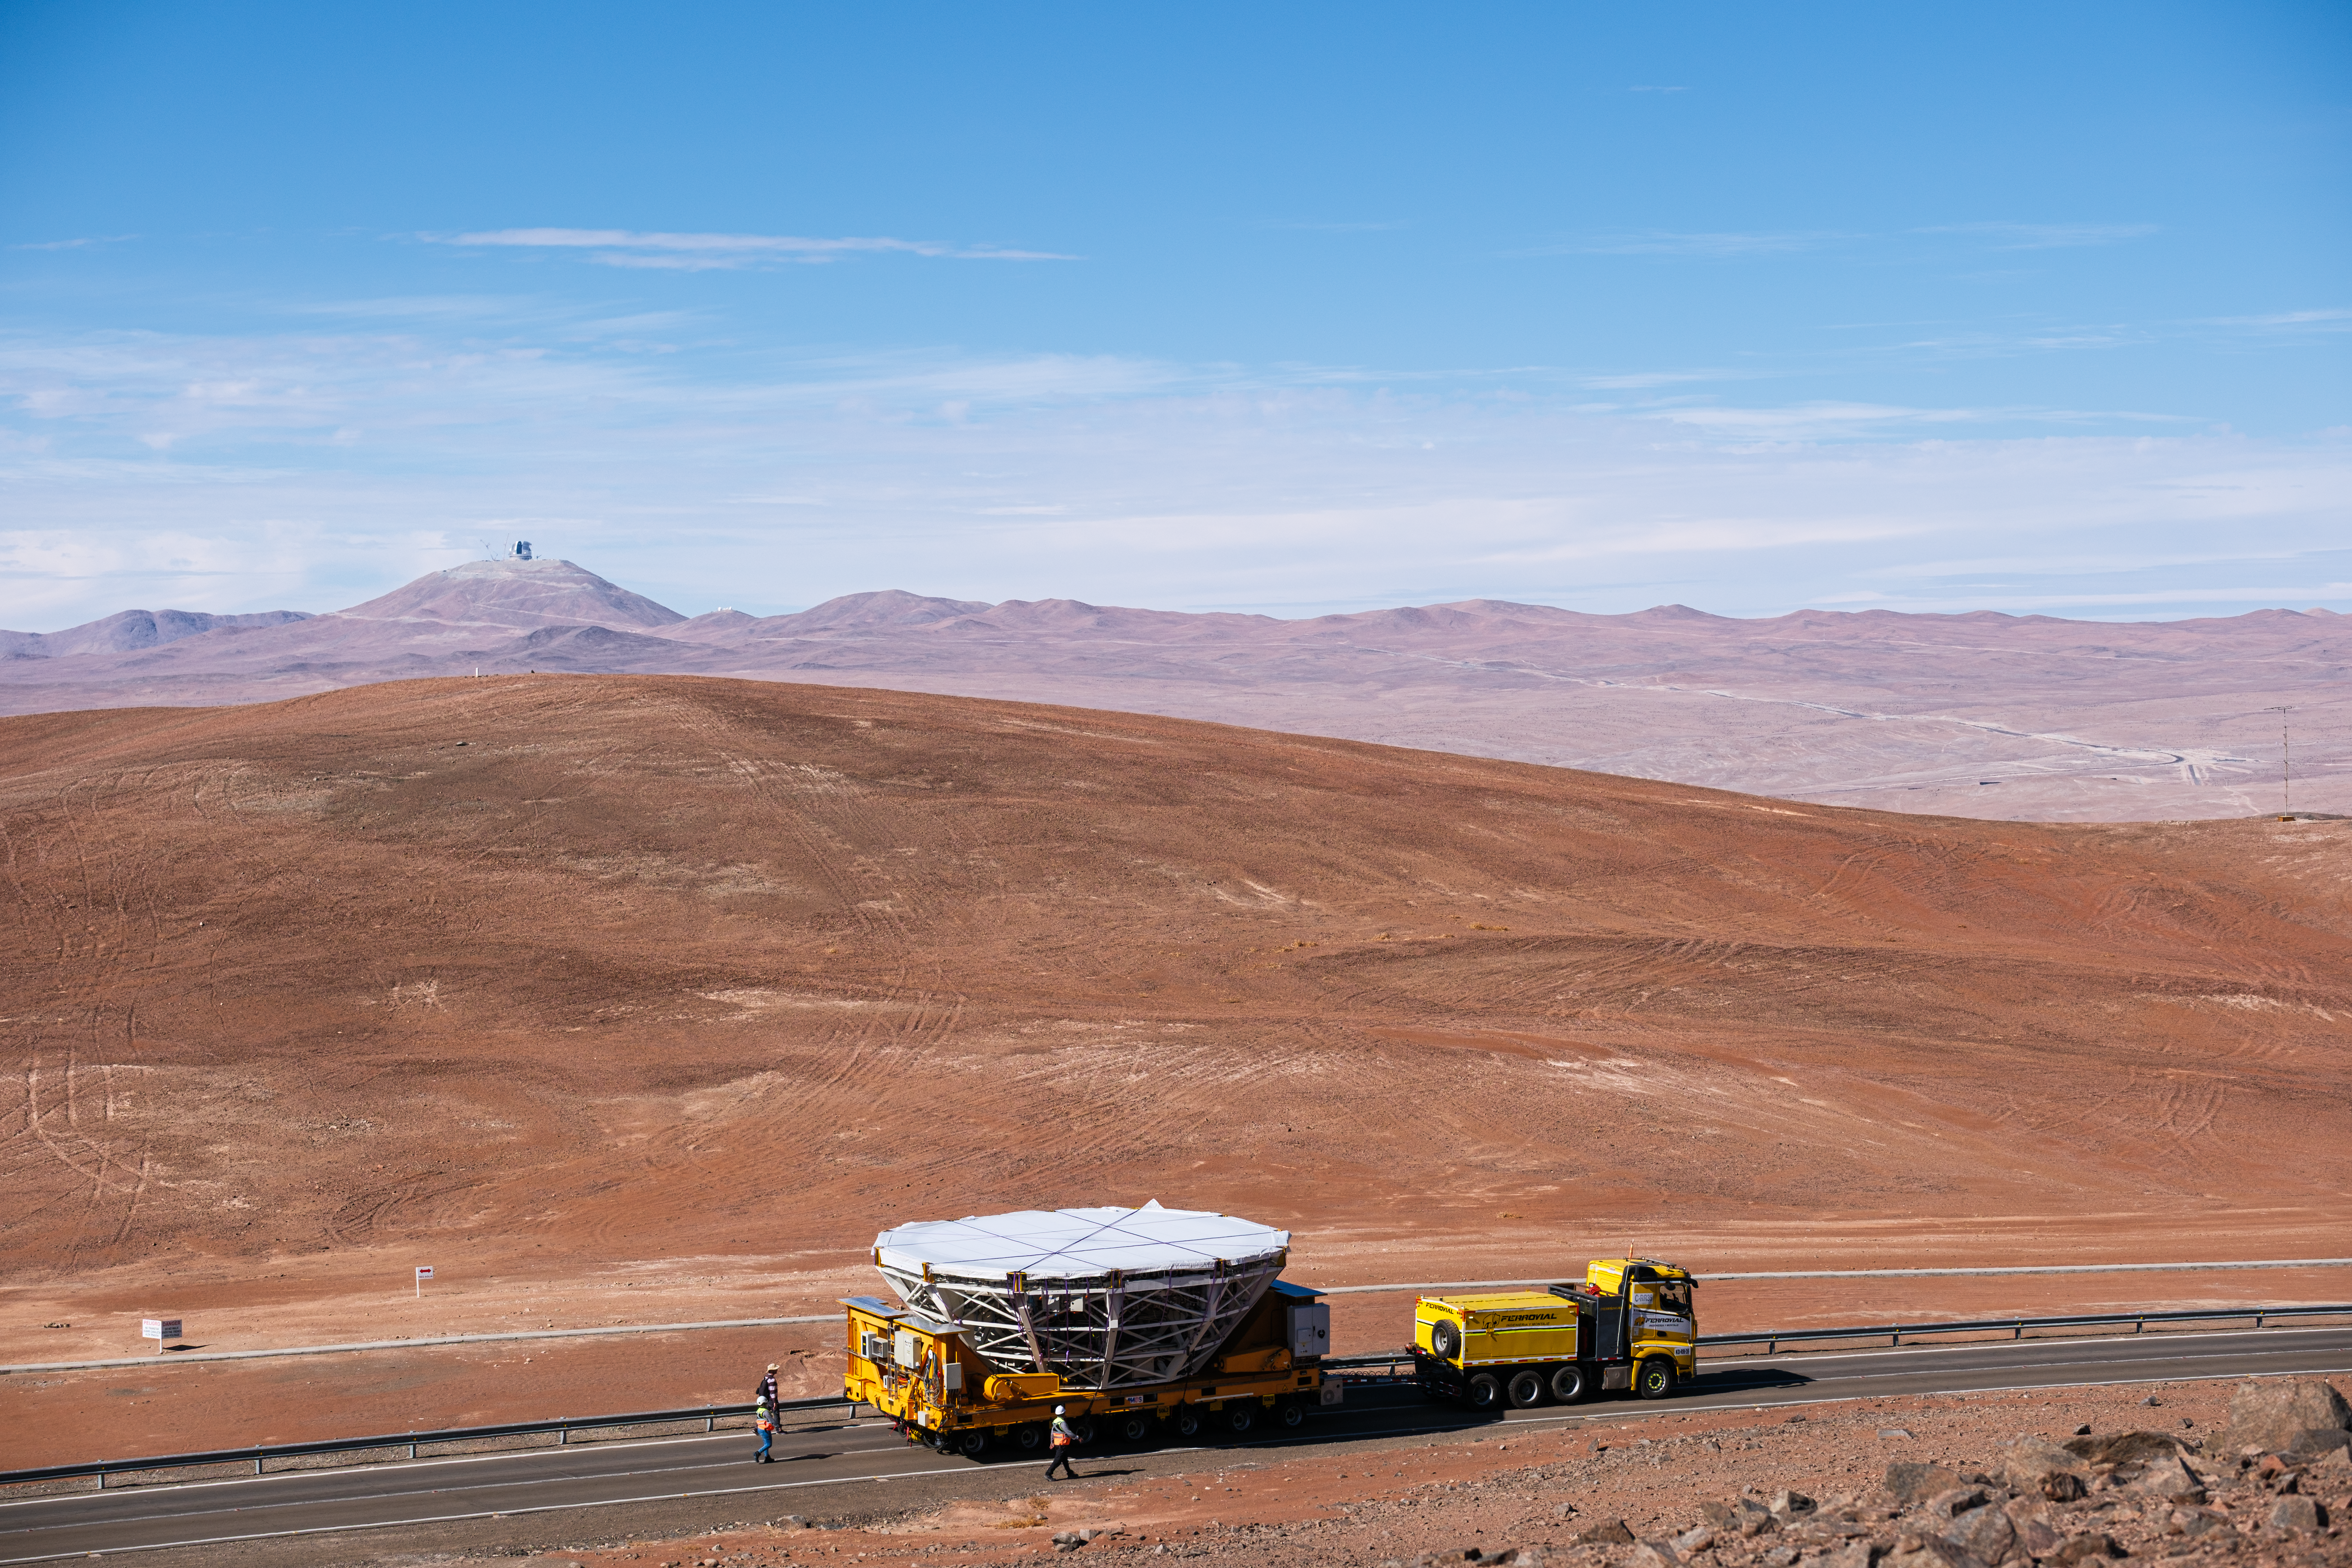

The mirror is on its way!

Have you ever wondered how a telescope keeps its mirrors in the best condition to observe the cosmos? In today’s Picture of the Week, a truck carefully carries one of the mirrors of ESO’s Very Large Telescope (VLT), wrapped to protect it from the harsh environment of Chile’s Atacama Desert. Its destination is the recoating facility that keeps the mirrors of this telescope perfectly shiny.

Despite being housed in enclosures that protect them from the extreme desert conditions during the day, telescope mirrors are still exposed at night, and therefore they need to be cleaned and recoated to keep their reflectivity. Dust that accumulates on the surface is regularly removed by spraying frozen carbon dioxide. Then, every 18 months or so, the mirror receives a new aluminium coating. For that, the mirror has to be removed from the telescope and slowly transported downhill to the recoating facility, a couple of kilometres away at basecamp. As the mirror is driven along, it is closely monitored by ESO staff walking alongside the transportation truck. ESO’s Extremely Large Telescope (ELT) — currently under construction — also watches silently from Cerro Armazones, seen in the background of this image.

At the recoating facility, the 8.2-metre mirror is separated from its supporting cell, a structure that protects the mirror and maintains its shape, and cleaned to remove contaminants that could damage the coating process. The thin aluminium layer, crucial for the mirror’s reflectivity, is removed with a chemical wash and replaced with a new one. After a process that takes about 8 days, including tests to verify the results, the restored mirror is then driven back up to the VLT, where it can get back to work, collecting light from deep space.

Credit: L. Sbordone/ESO